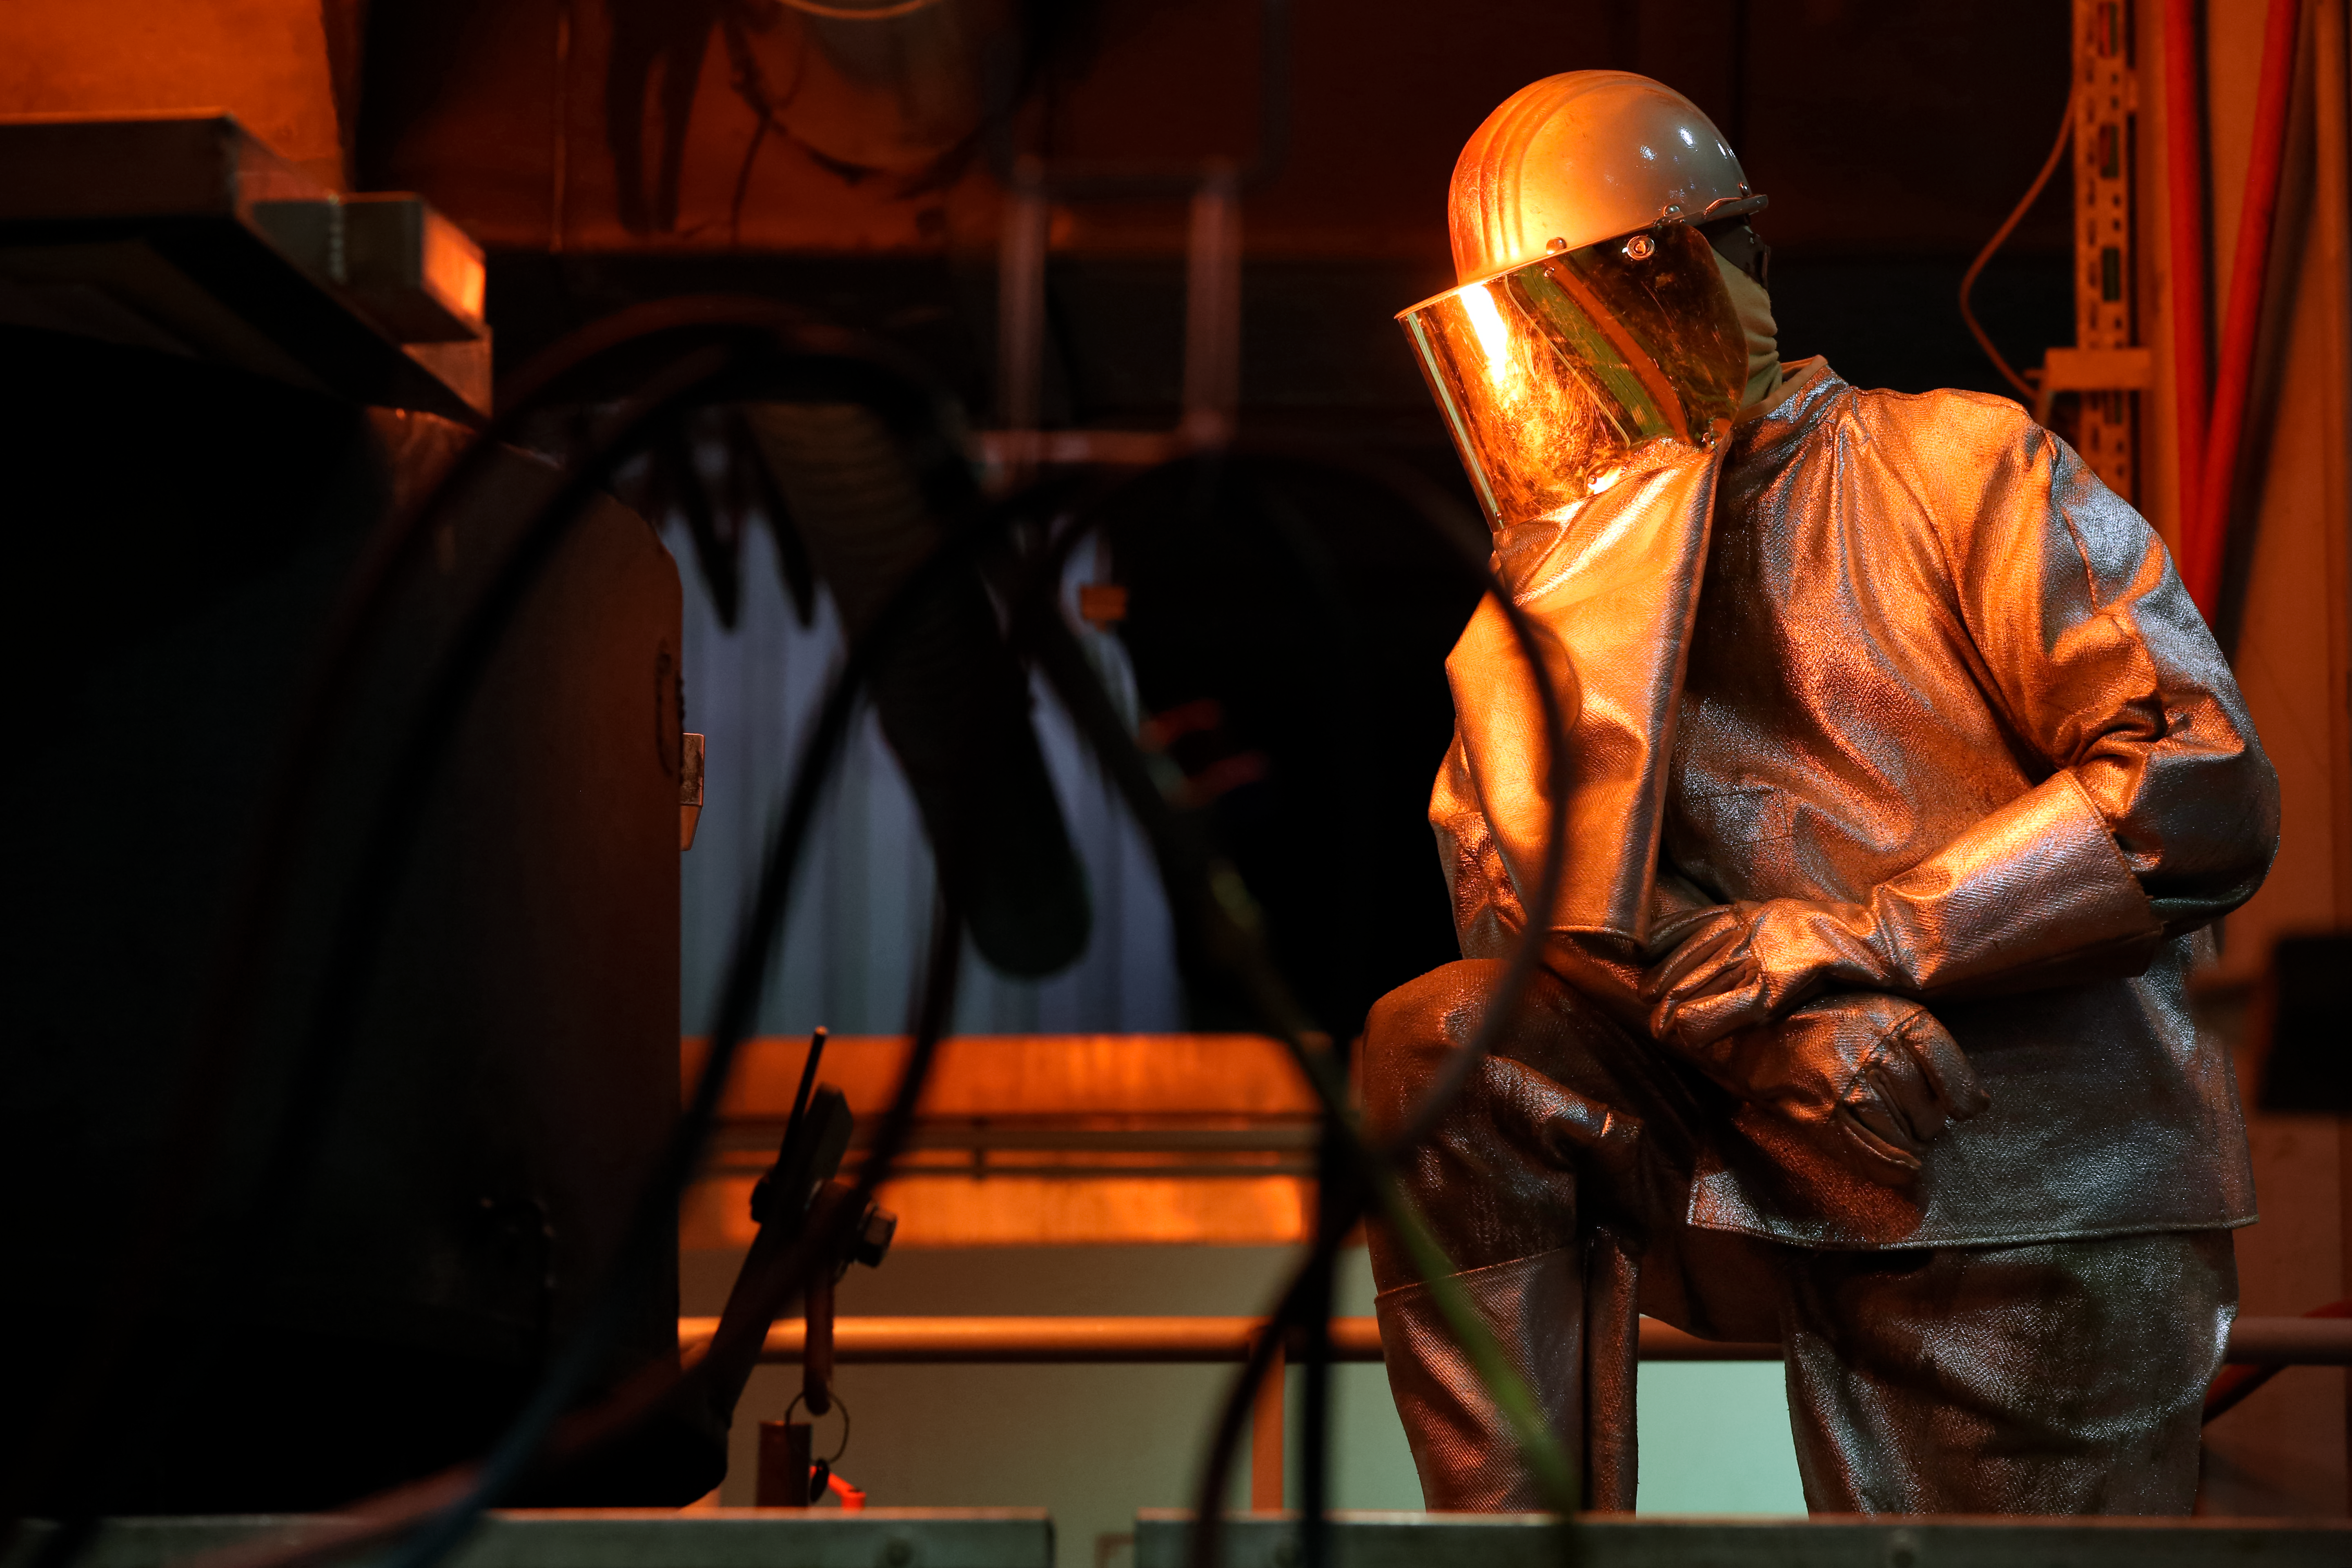

First ELT main mirror segments successfully cast

The first hexagonal segments for the main mirror of ESO’s Extremely Large Telescope (ELT) are shown being successfully cast by the German company SCHOTT at their facility in Mainz. These segments will form parts of the ELT’s 39-metre main mirror, which will have 798 segments in total when completed. The ELT will be the largest optical telescope in the world when it sees first light.

Credit: SCHOTT/ESO